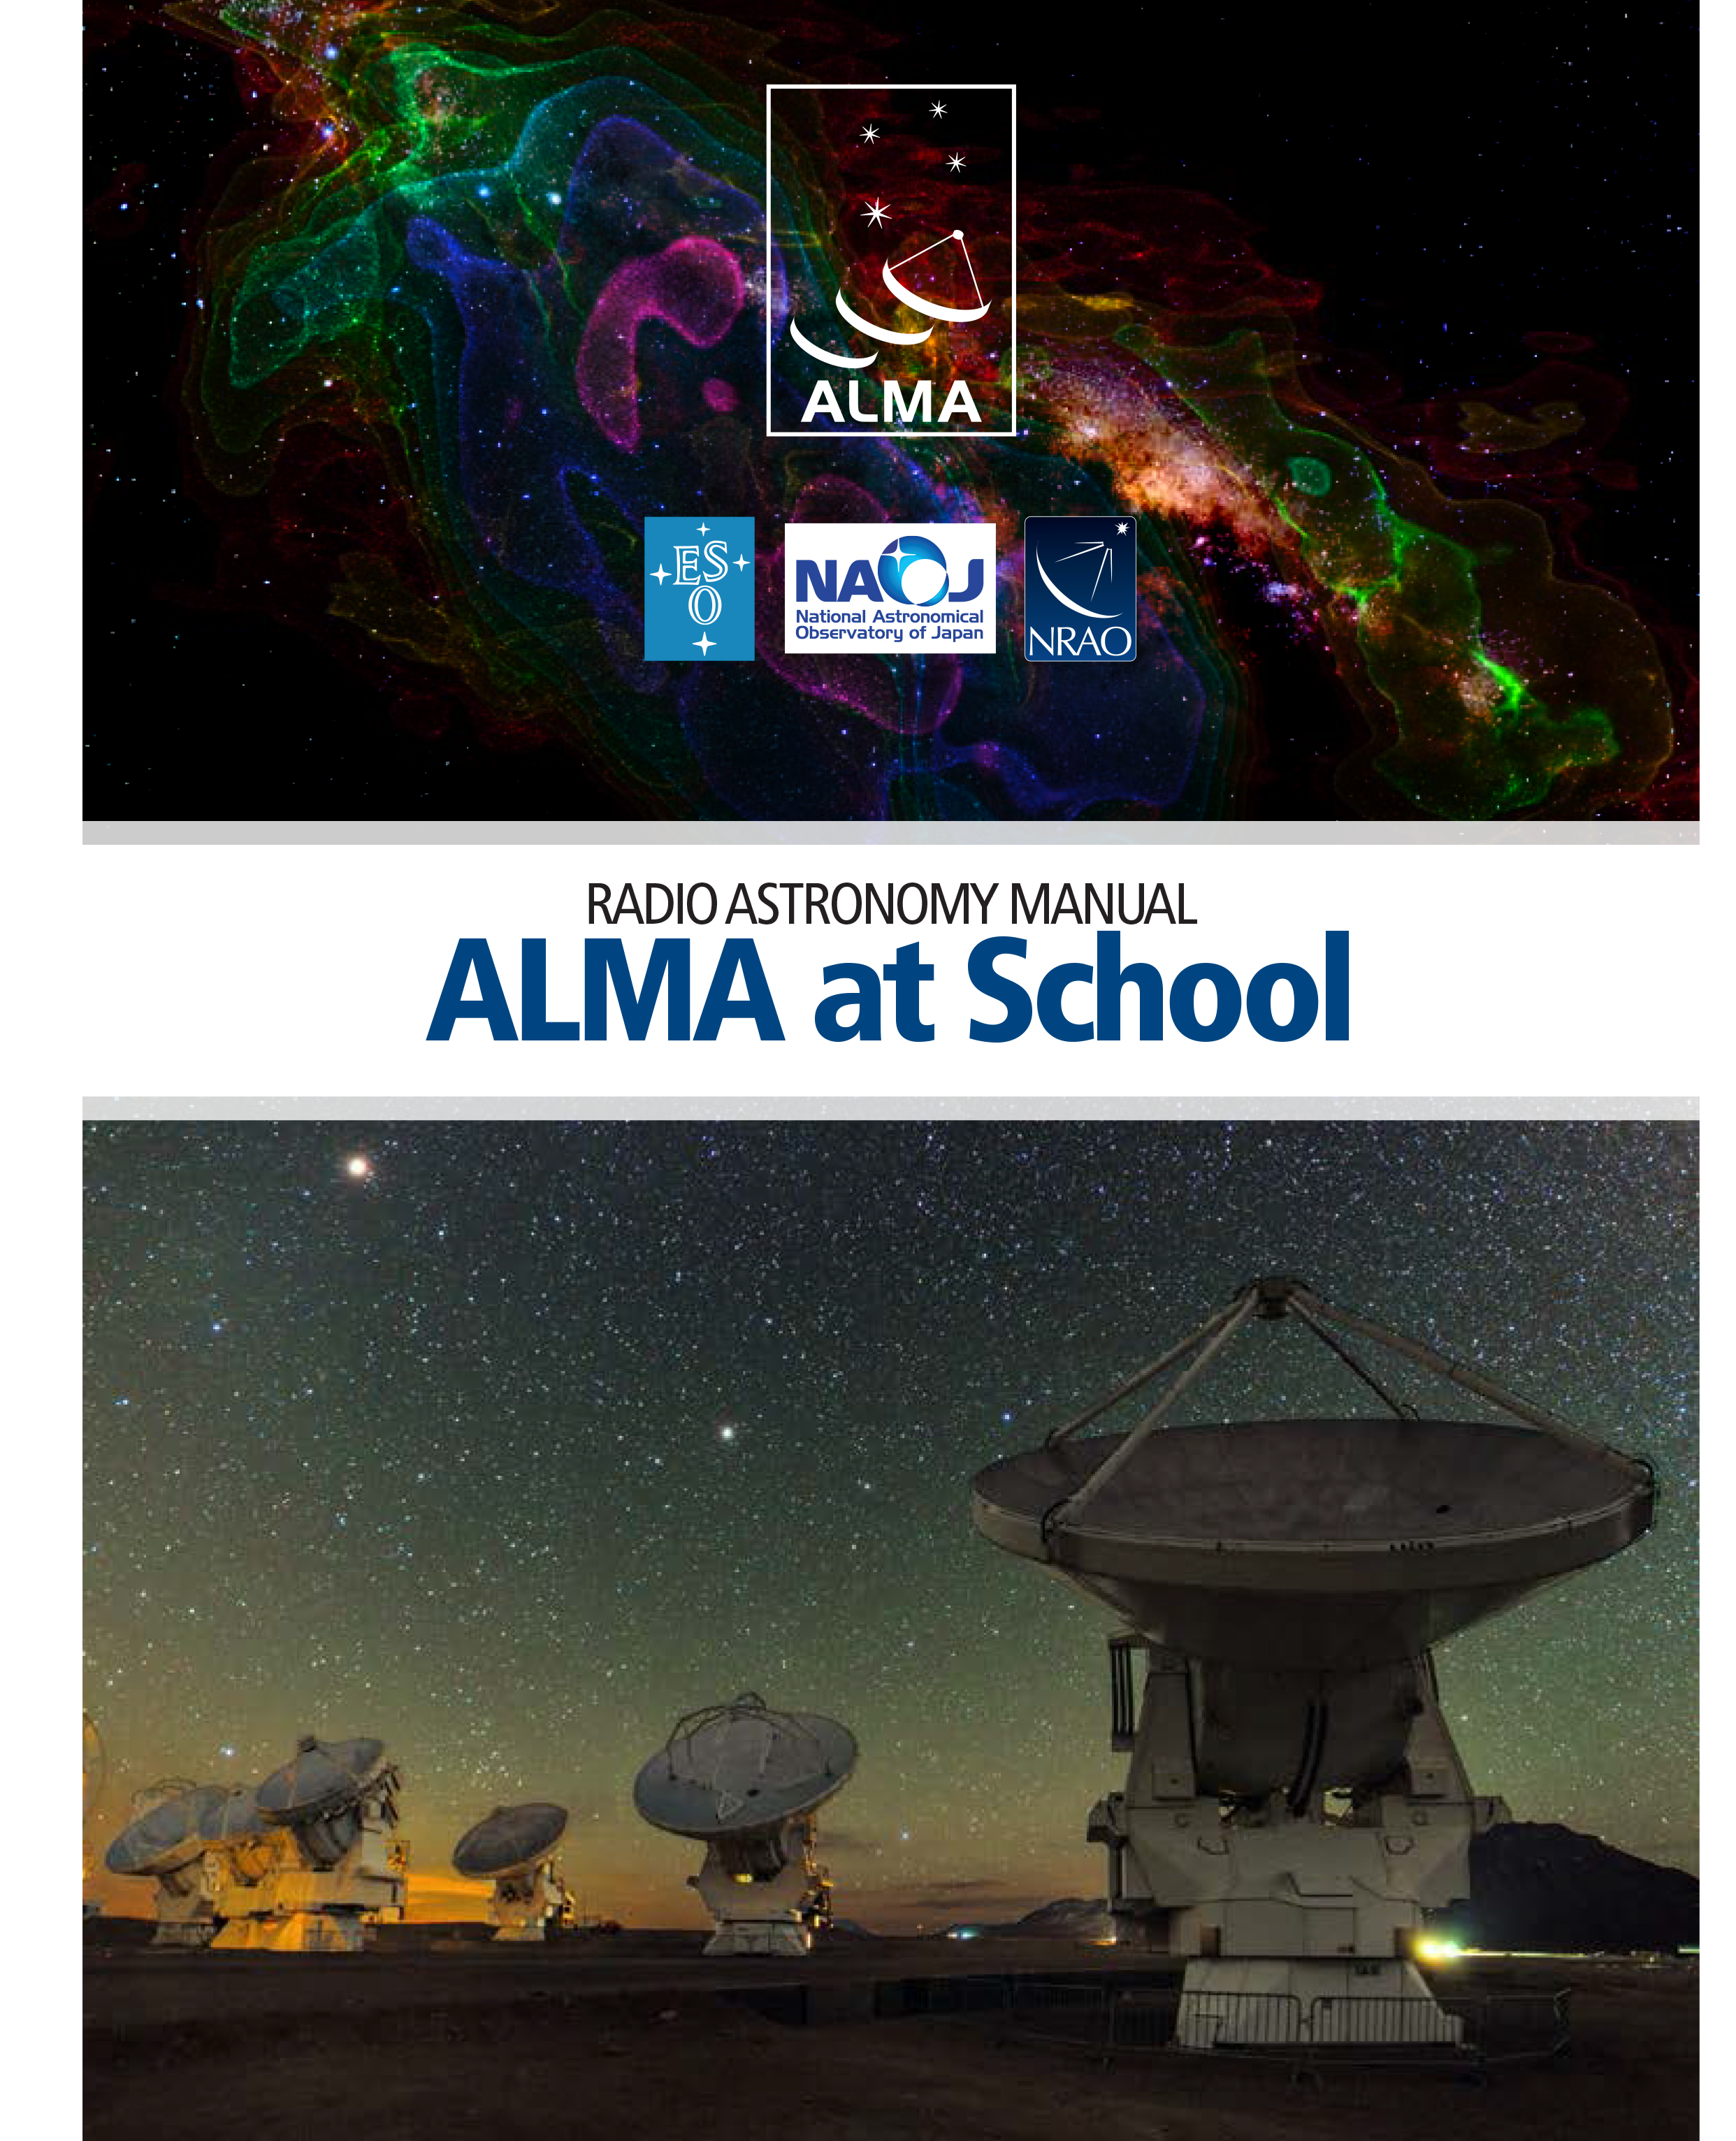

Cover of the ALMA radioastronomy manual

The PDF file of this material is available for download on http://www.eso.org/public/products/education/edu_0072/

Credit: ESO